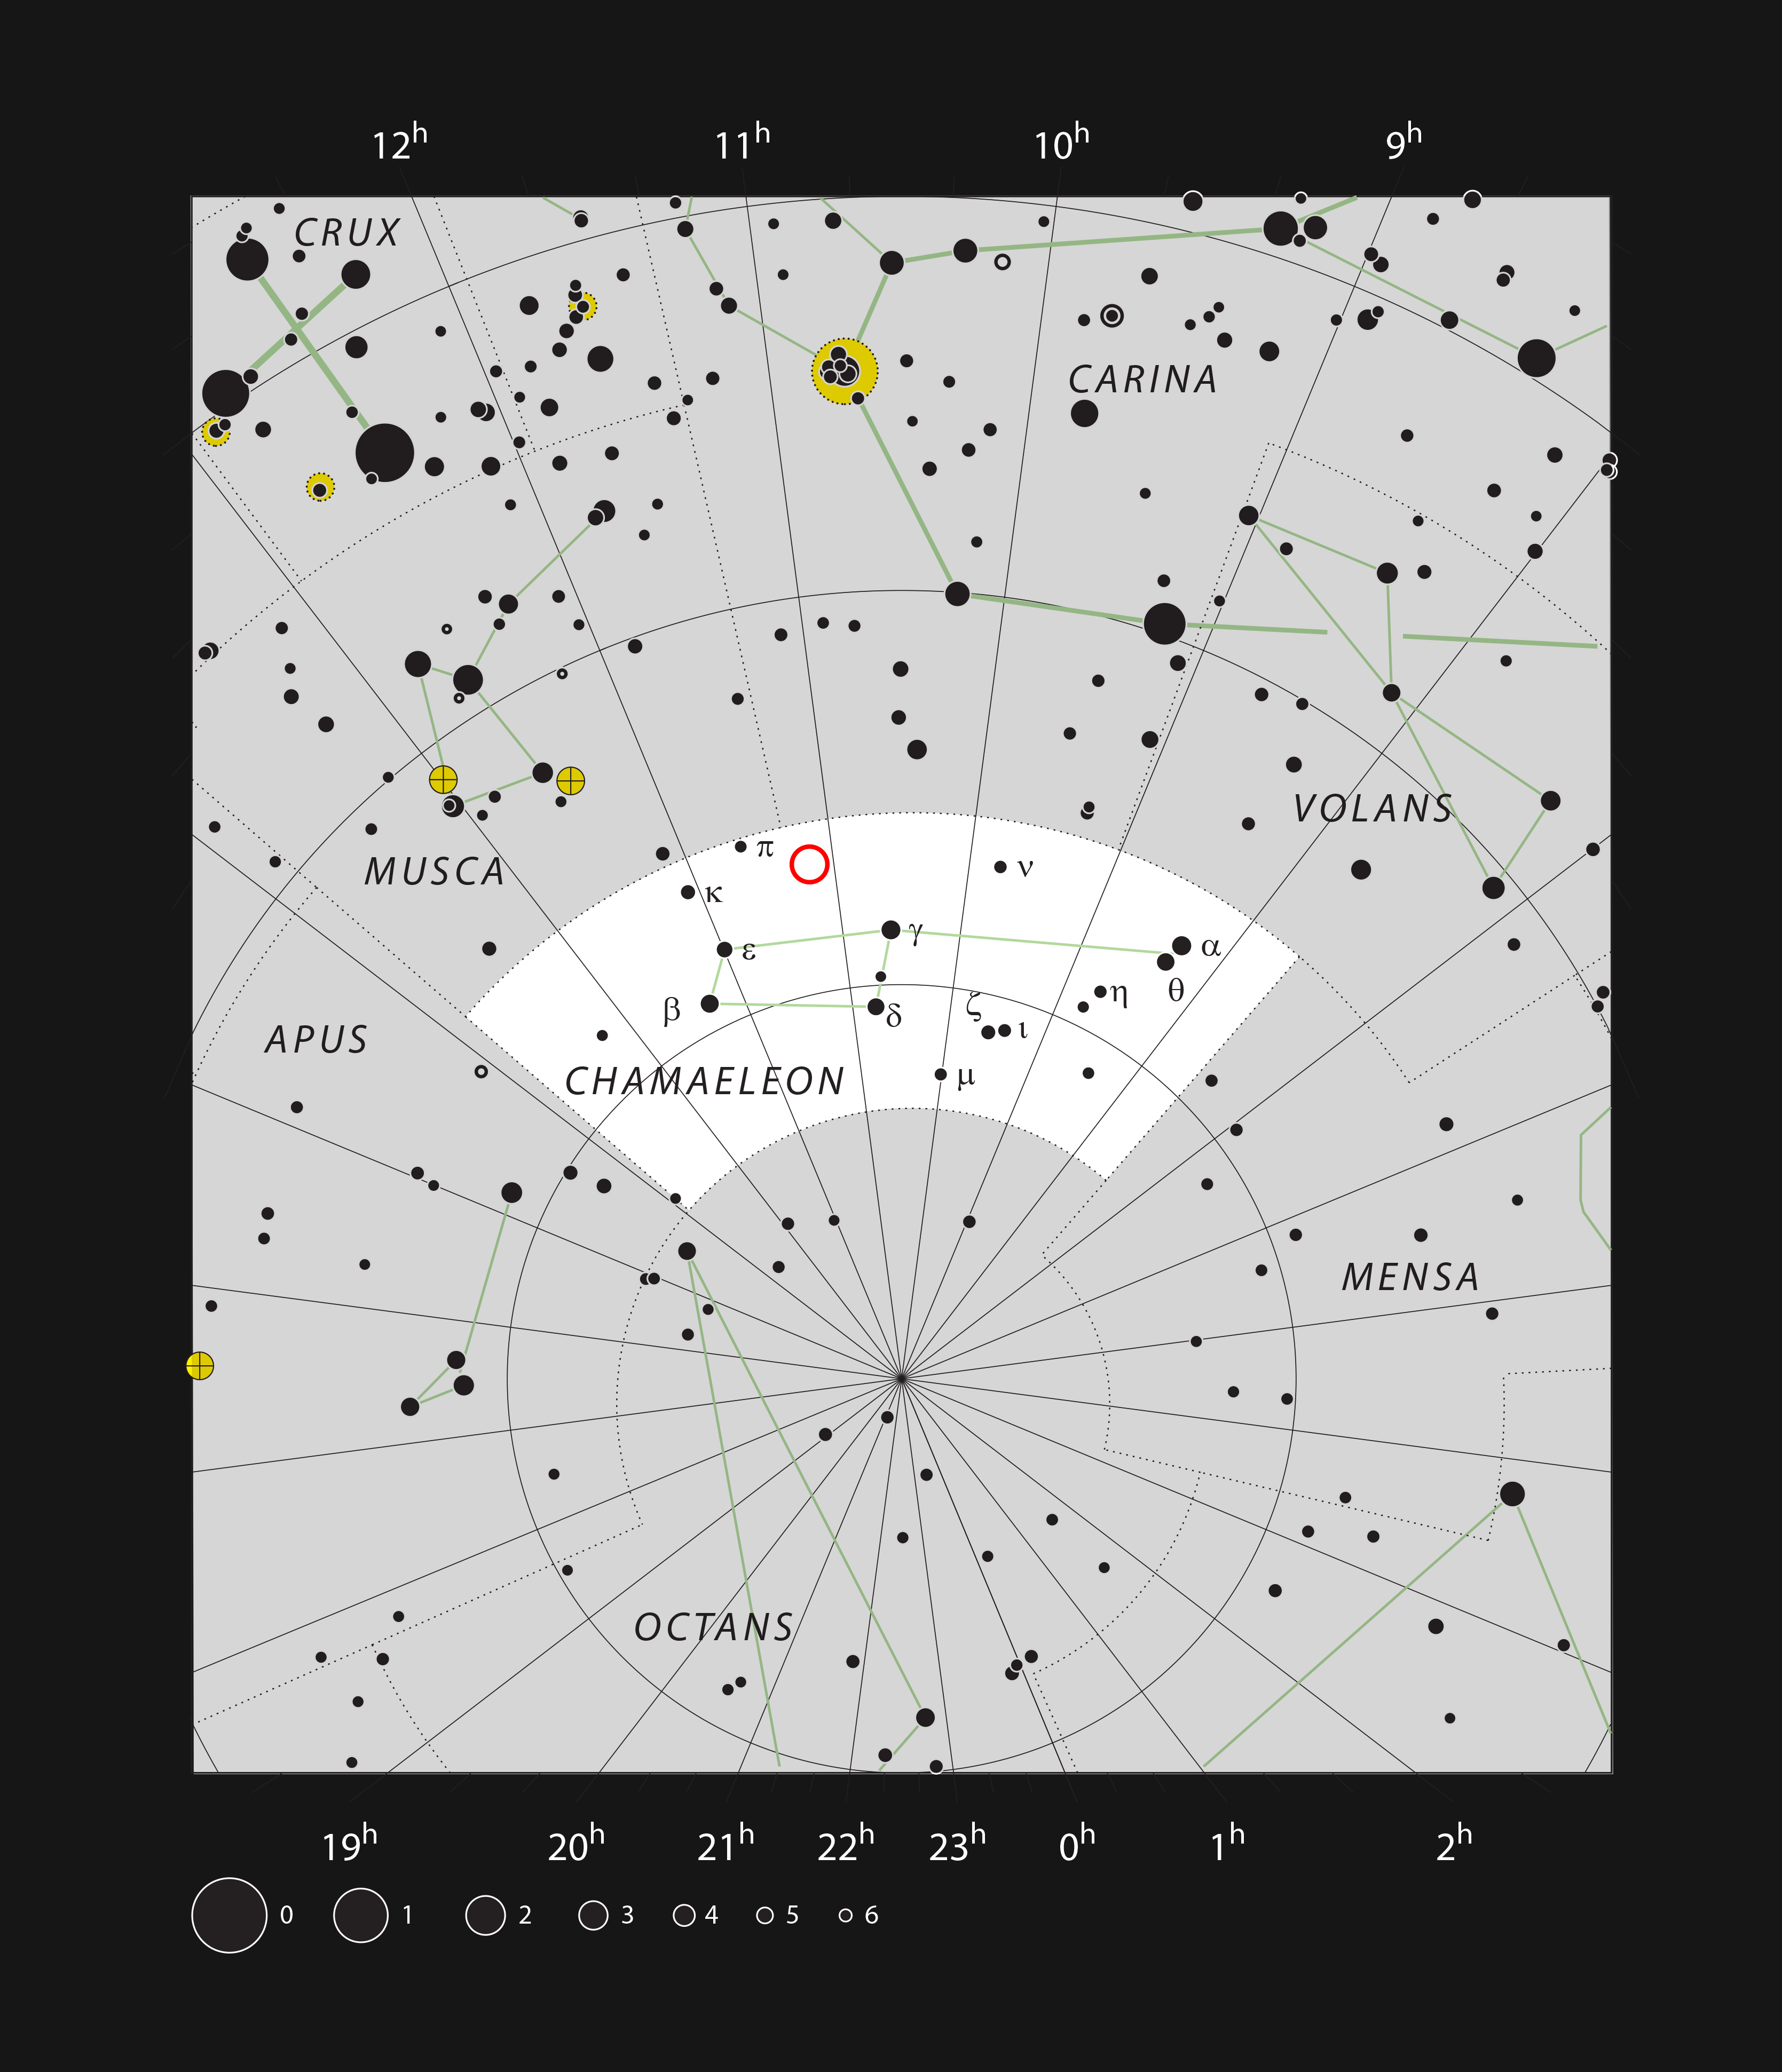

The location of the reflection nebula IC 2631 in the constellation of Chameleon

This chart of the faint southern constellation of Chameleon (The Chameleon) shows most stars visible on a clear and dark night. The location of the reflection nebula IC 2631 around the young star HD 97300 is marked. Although the star can be seen in a small telescope, the surrounding nebula is too faint to be easily perceived, and shows itself best in photographs.

Credit: ESO/IAU and Sky & Telescope